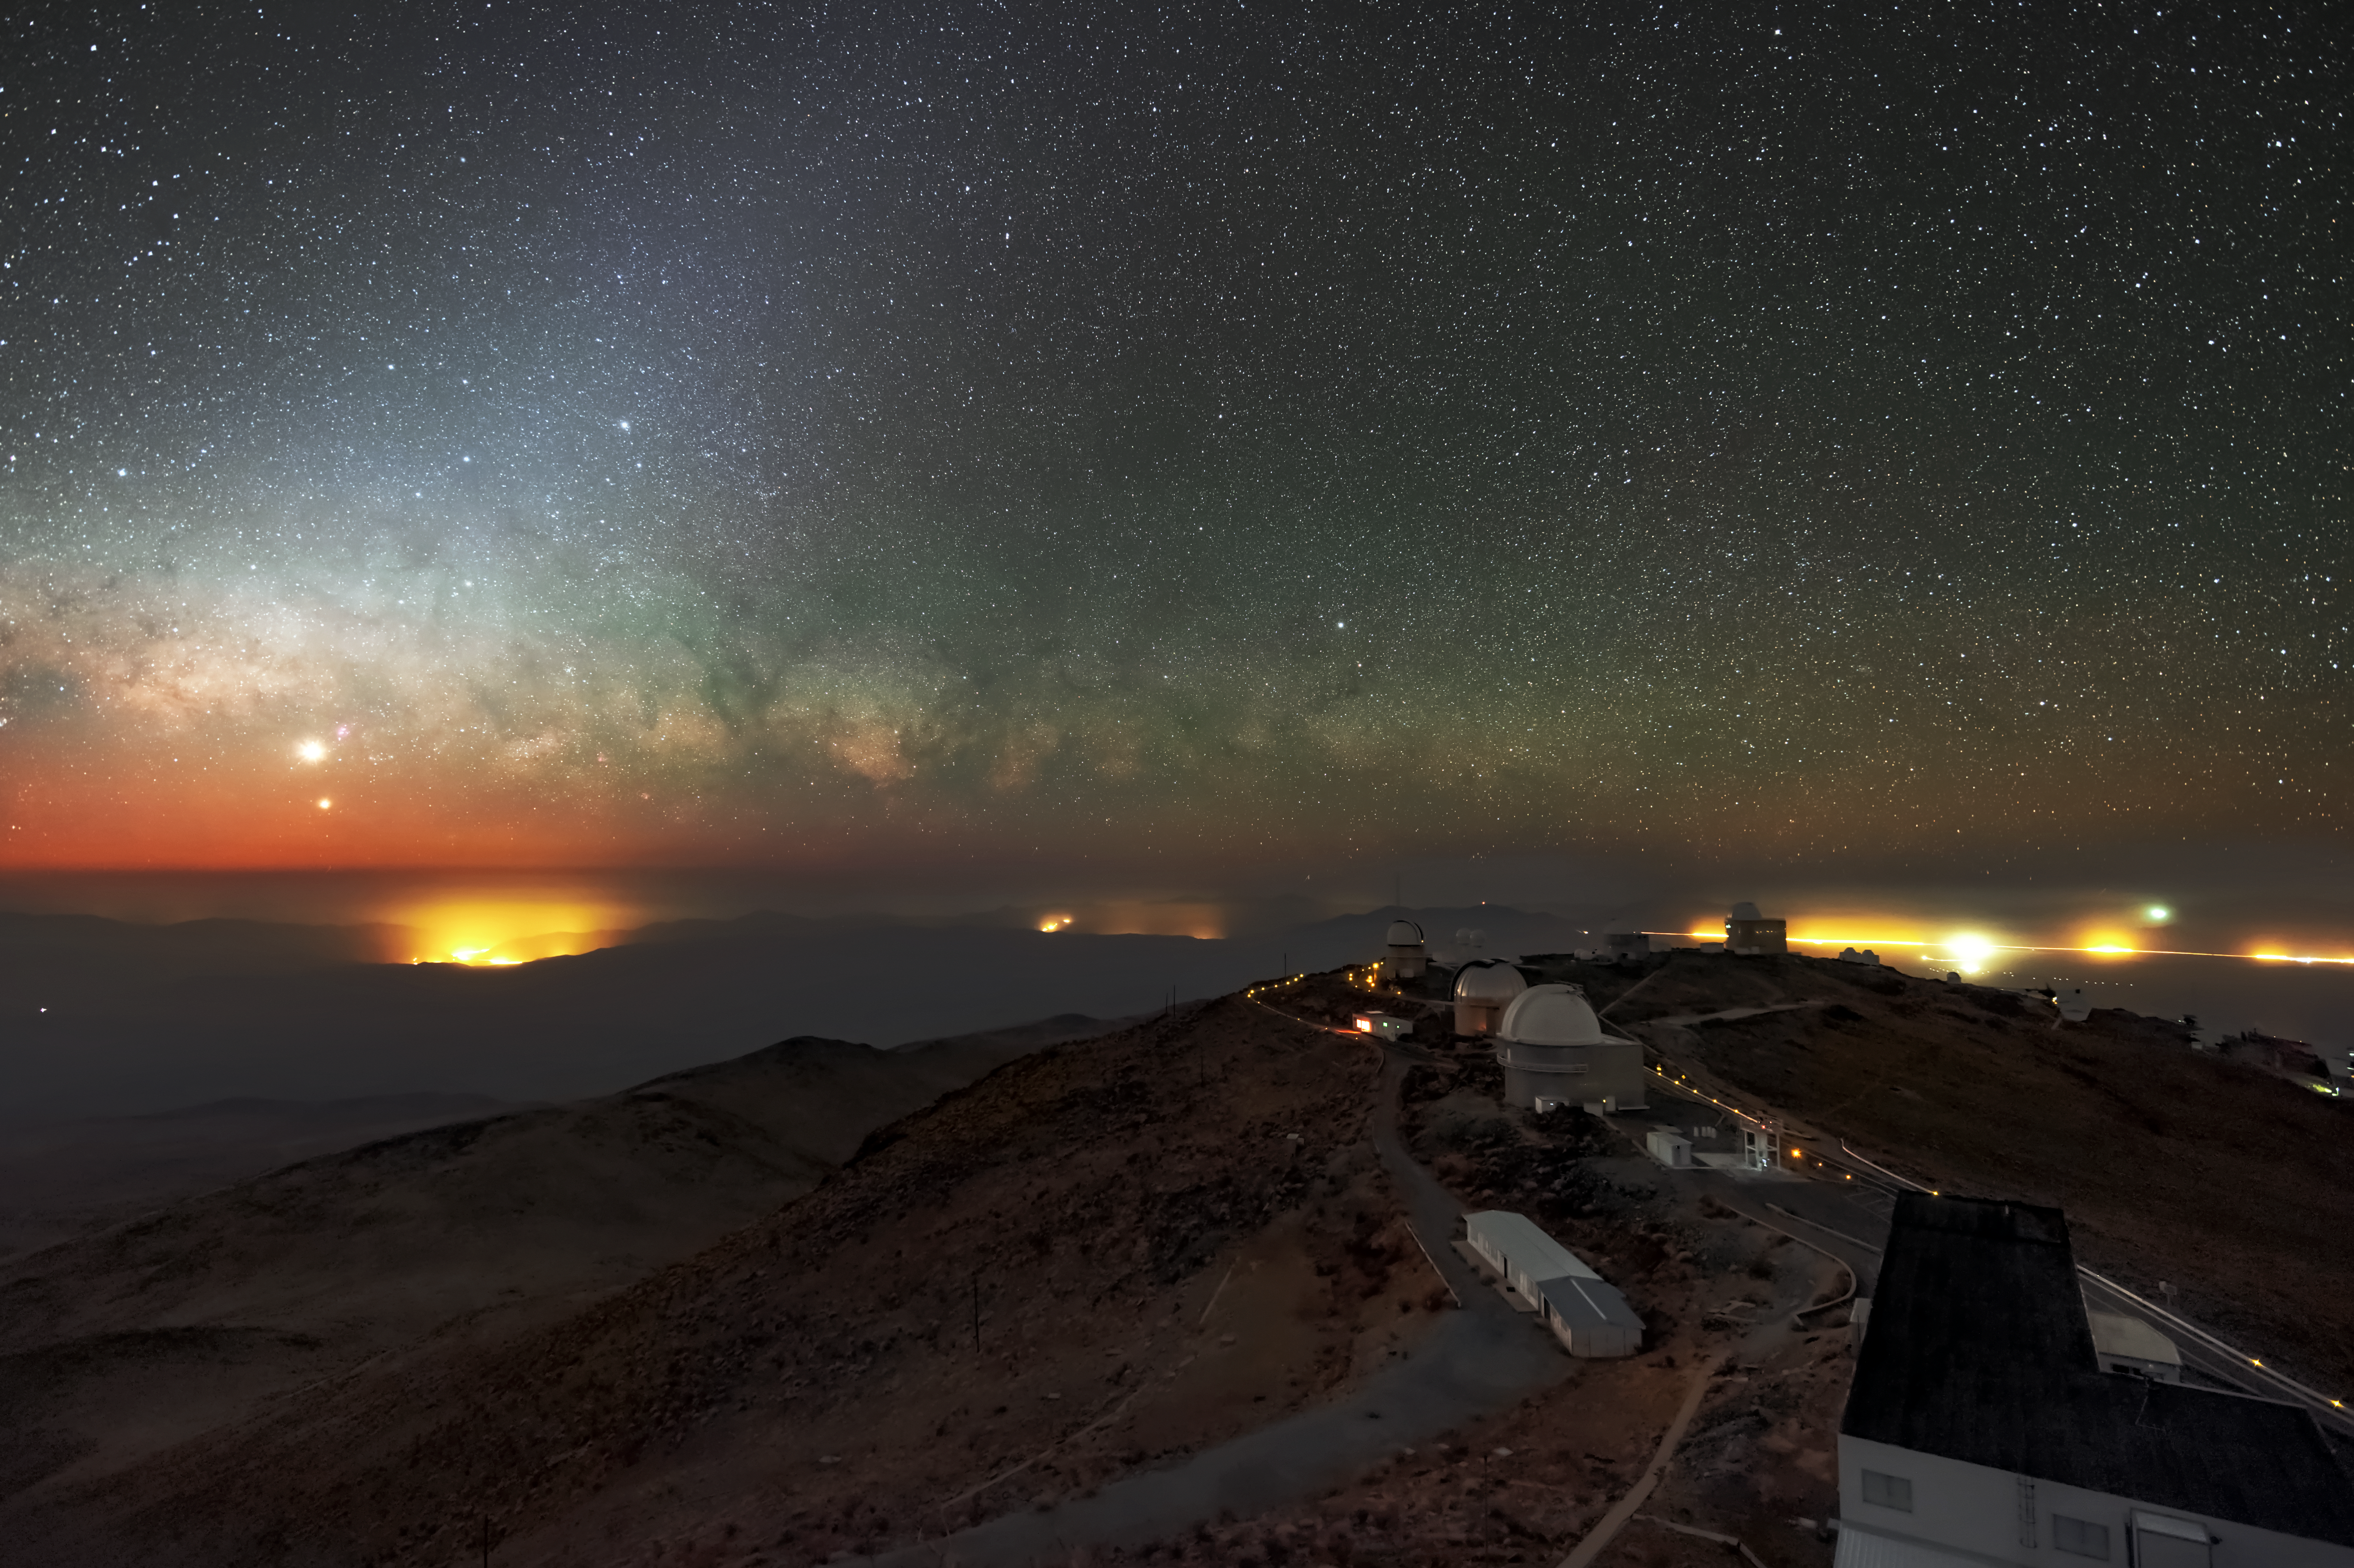

Venus, Jupiter and the Art of Patience

This remarkable photo shows the ESO La Silla observatory in the foreground with the planets Venus and Jupiter low in the sky and the Milky Way drifting behind them. Yet it took Zdenek Bardon, the photographer, three nights to capture this stunning image; astrophotographers are subject to the whims of the weather and this photo was no exception. He had to wait three days for a crystal clear night with no clouds and low humidity to capture Venus, Jupiter and the Milky Way in all their glory.

La Silla is an exceptional location for astronomy because it has relatively low light pollution which allows the stars to appear crystal clear — although lights from human dwellings are visible on the horizon in this image. The site also offers exceptionally low humidity thanks to its elevation of 2400 metres above sea level. High humidity is a problem for both professional astronomers and astrophotographers. Mirrors and lenses risk being filmed over by condensation and some parts of the electromagnetic spectrum are absorbed by the denser water vapour present in high-humidity atmosphere.

On most nights, this observation site does not experience atmospheric disturbances such as clouds and rain, but very unusually Bardon needed to wait two extra nights for this shot. And it was worth the wait! Not only does it show how beautiful the views are in the Atacama desert, it also demonstrates the high-quality viewing conditions that both the 3.6-metre telescope and the New Technology Telescope, run by ESO, enjoy.

The Milky Way appears as the ribbon of stars across the horizon. Venus is the largest spot of light on the left side of the screen and Jupiter is the smaller dot of light below and slightly to the right.

Credit: ESO/Zdenek Bardon